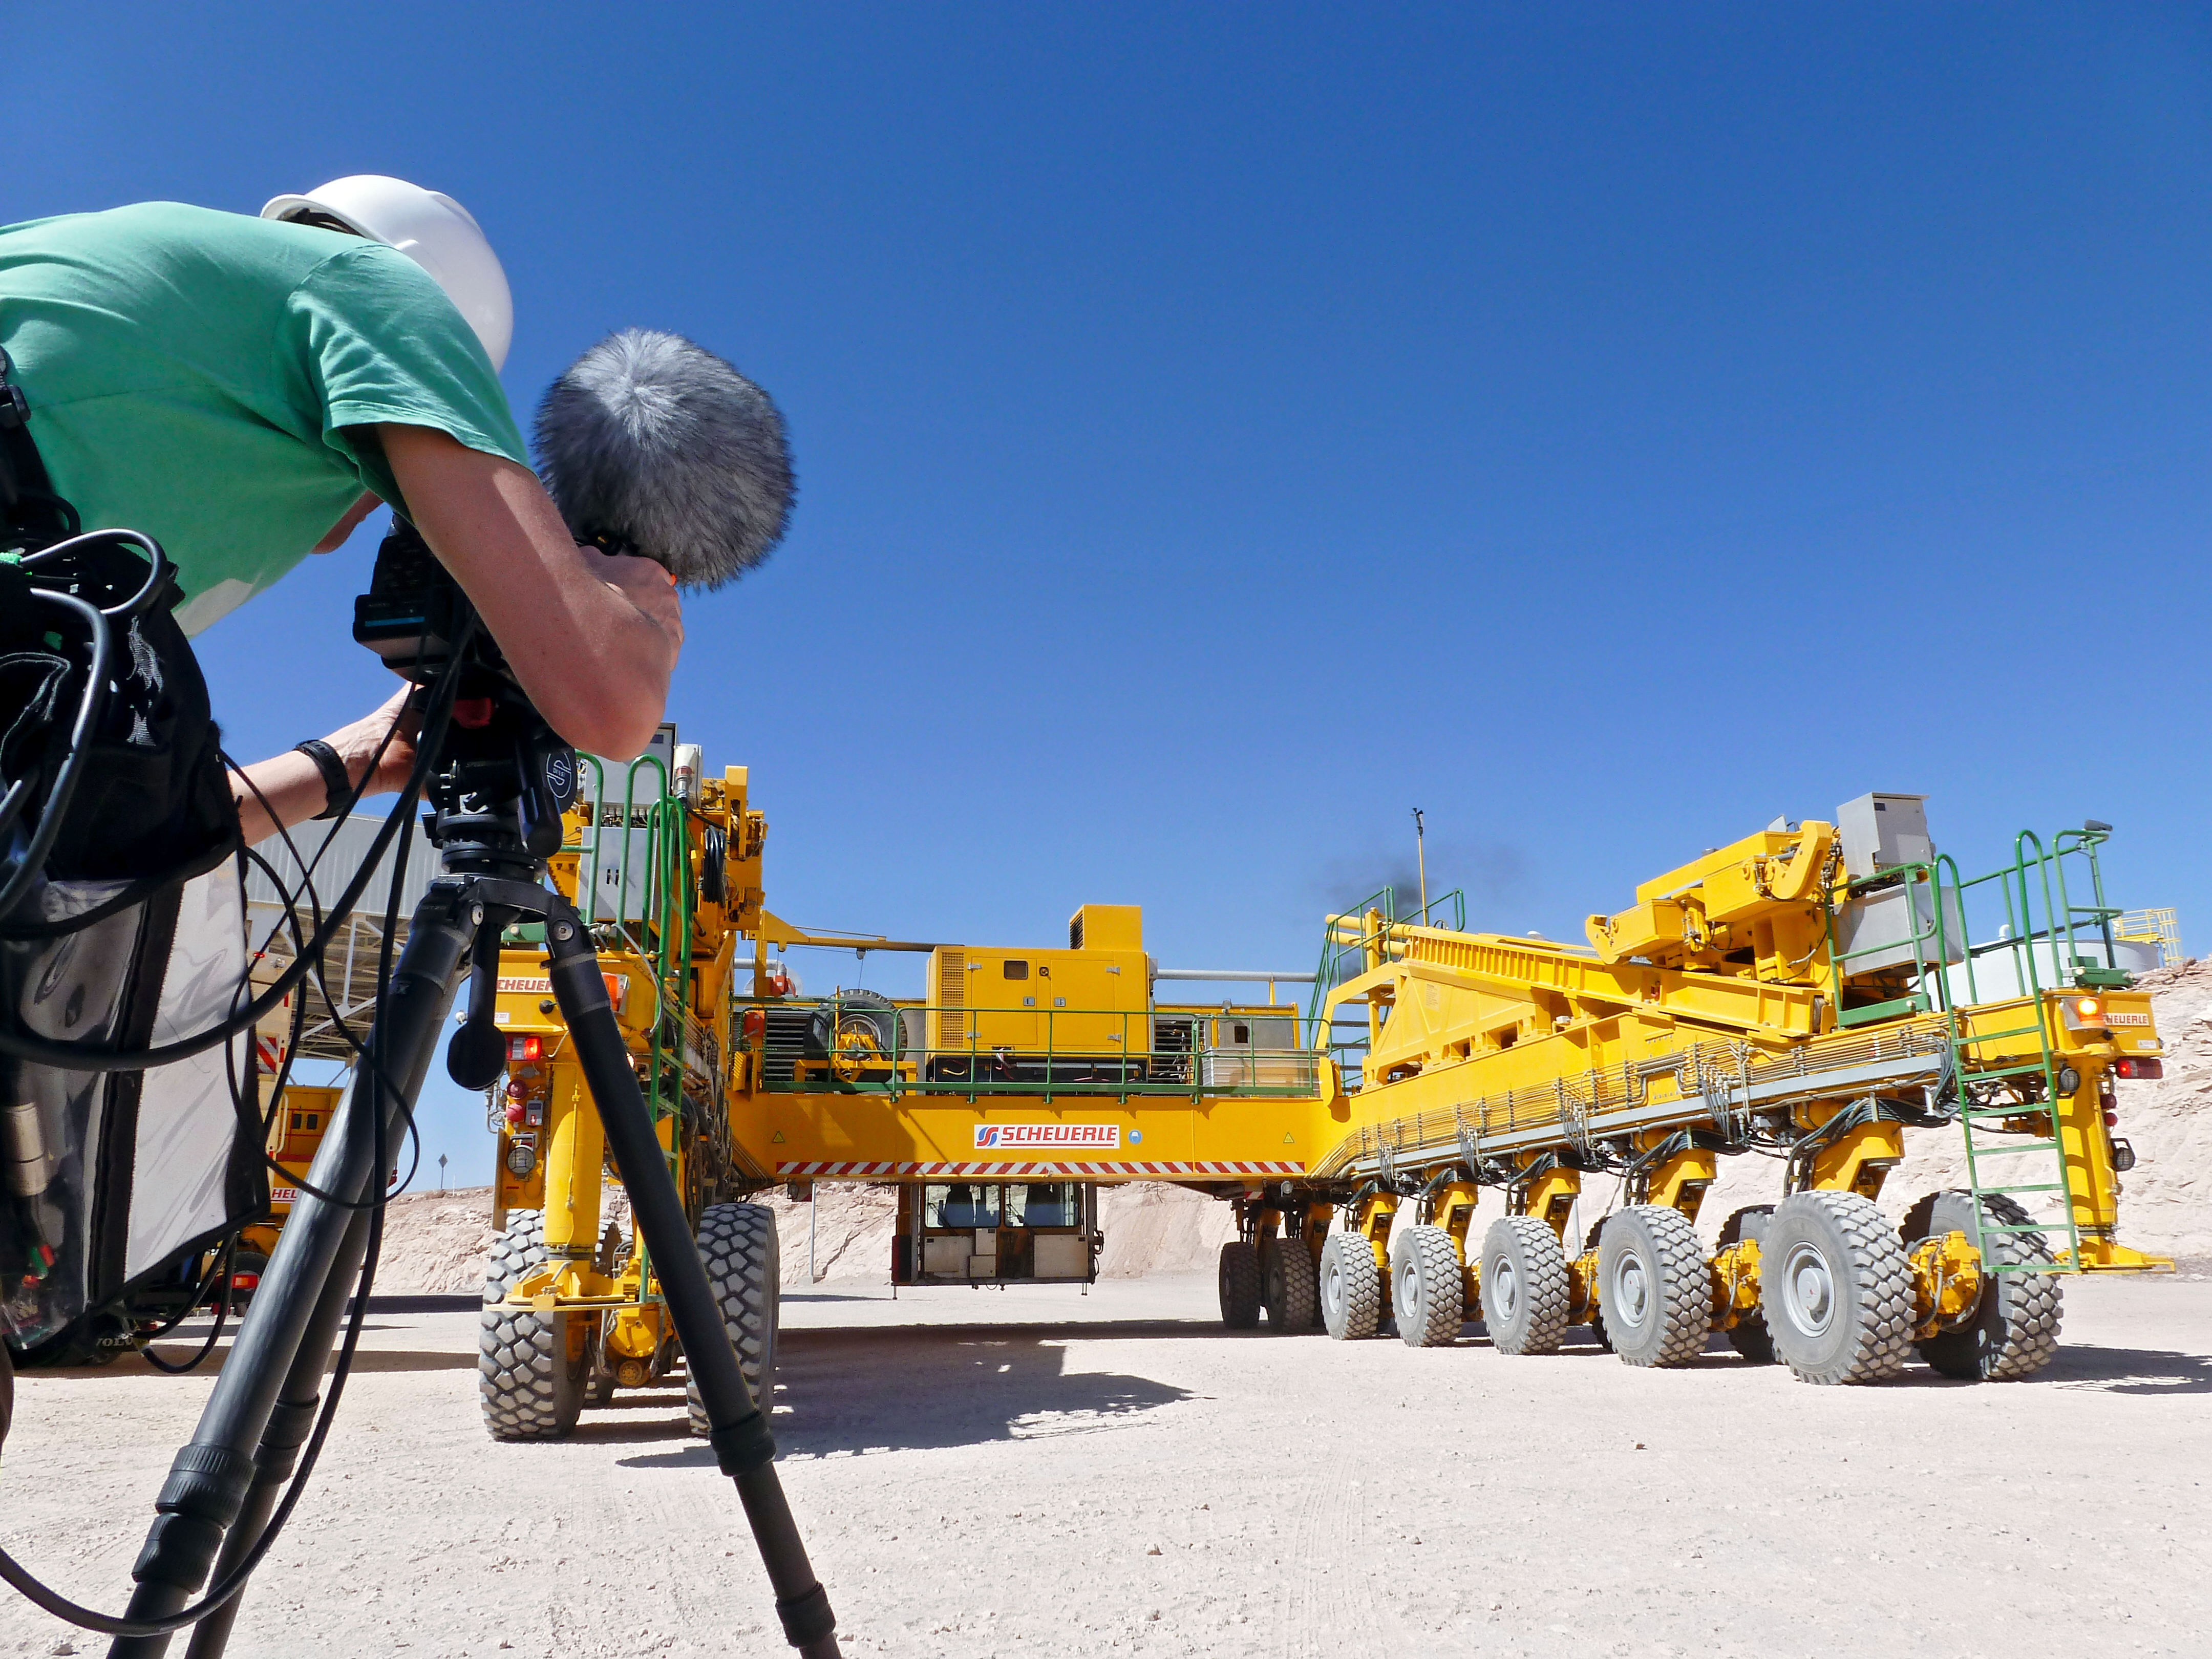

ALMA transporter

Filming the ALMA transporter. The Transporter is a vehicle specially built and designed to carry ALMA's antennas.

Credit: ESO